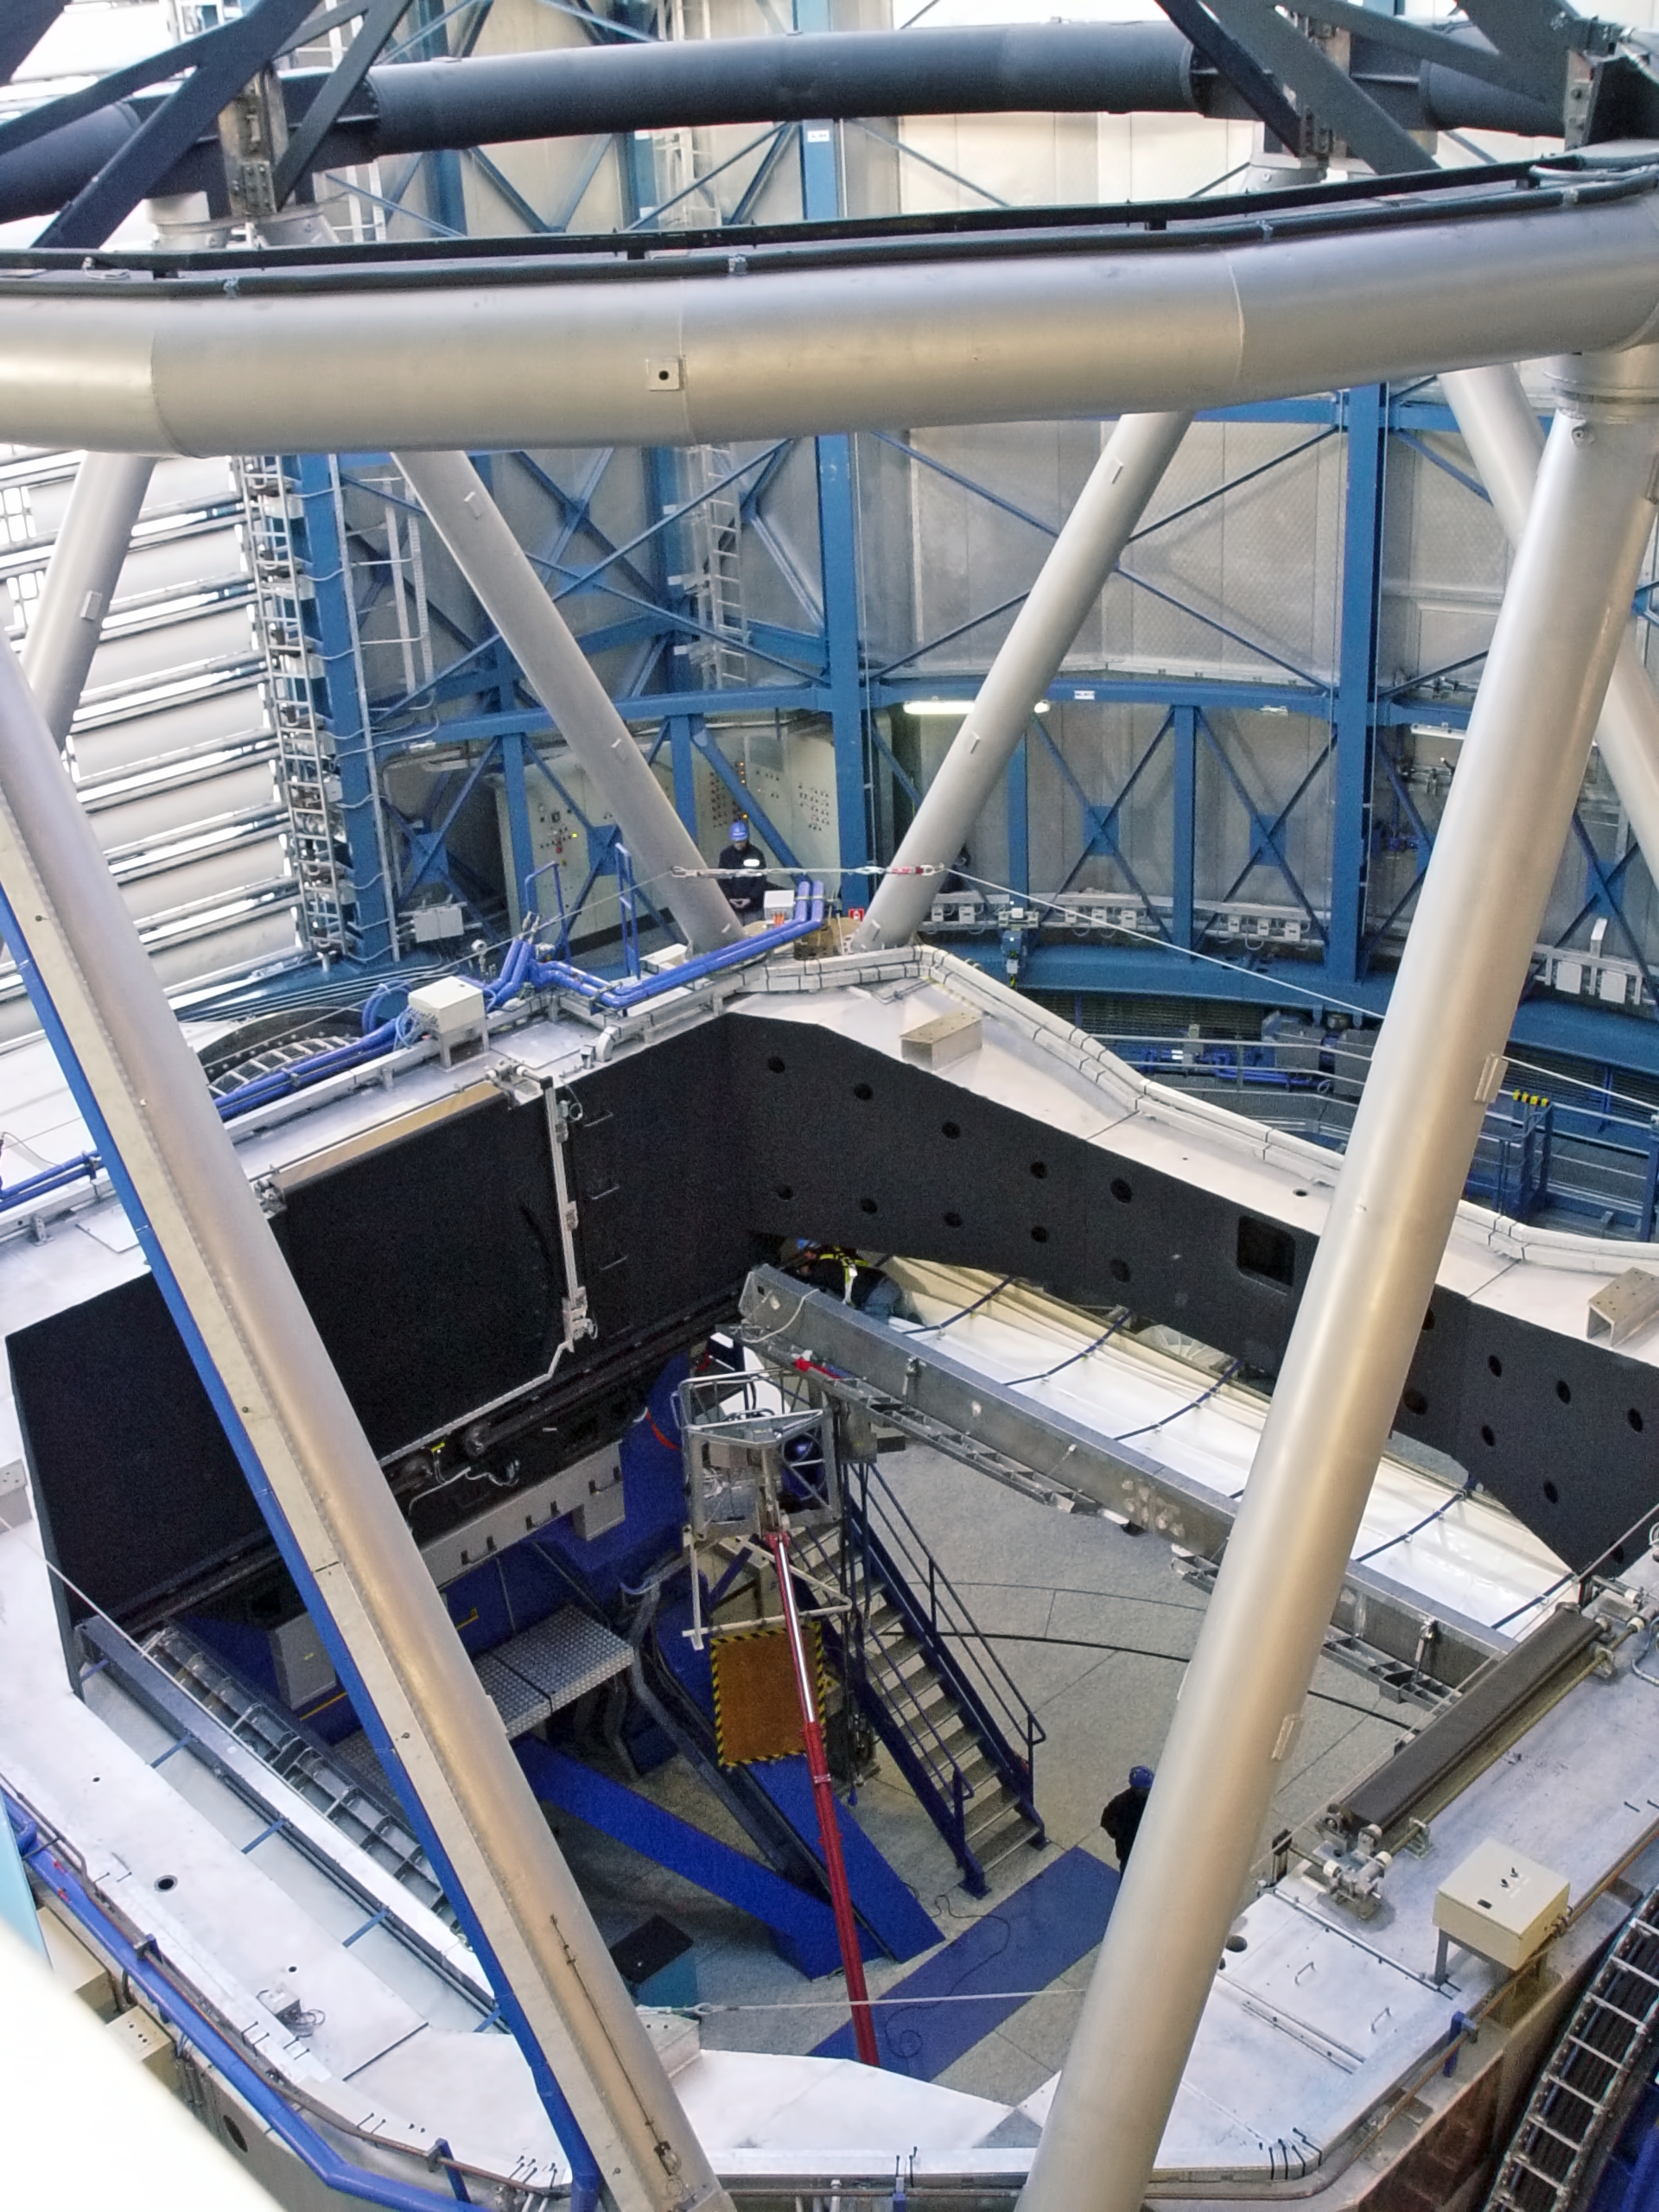

VLT's UT2 without mirror, during recoating

The Kueyen Telescope (VLT's UT2), during the re-coating of the main mirror (M1) in May 2008.

Credit: ESO